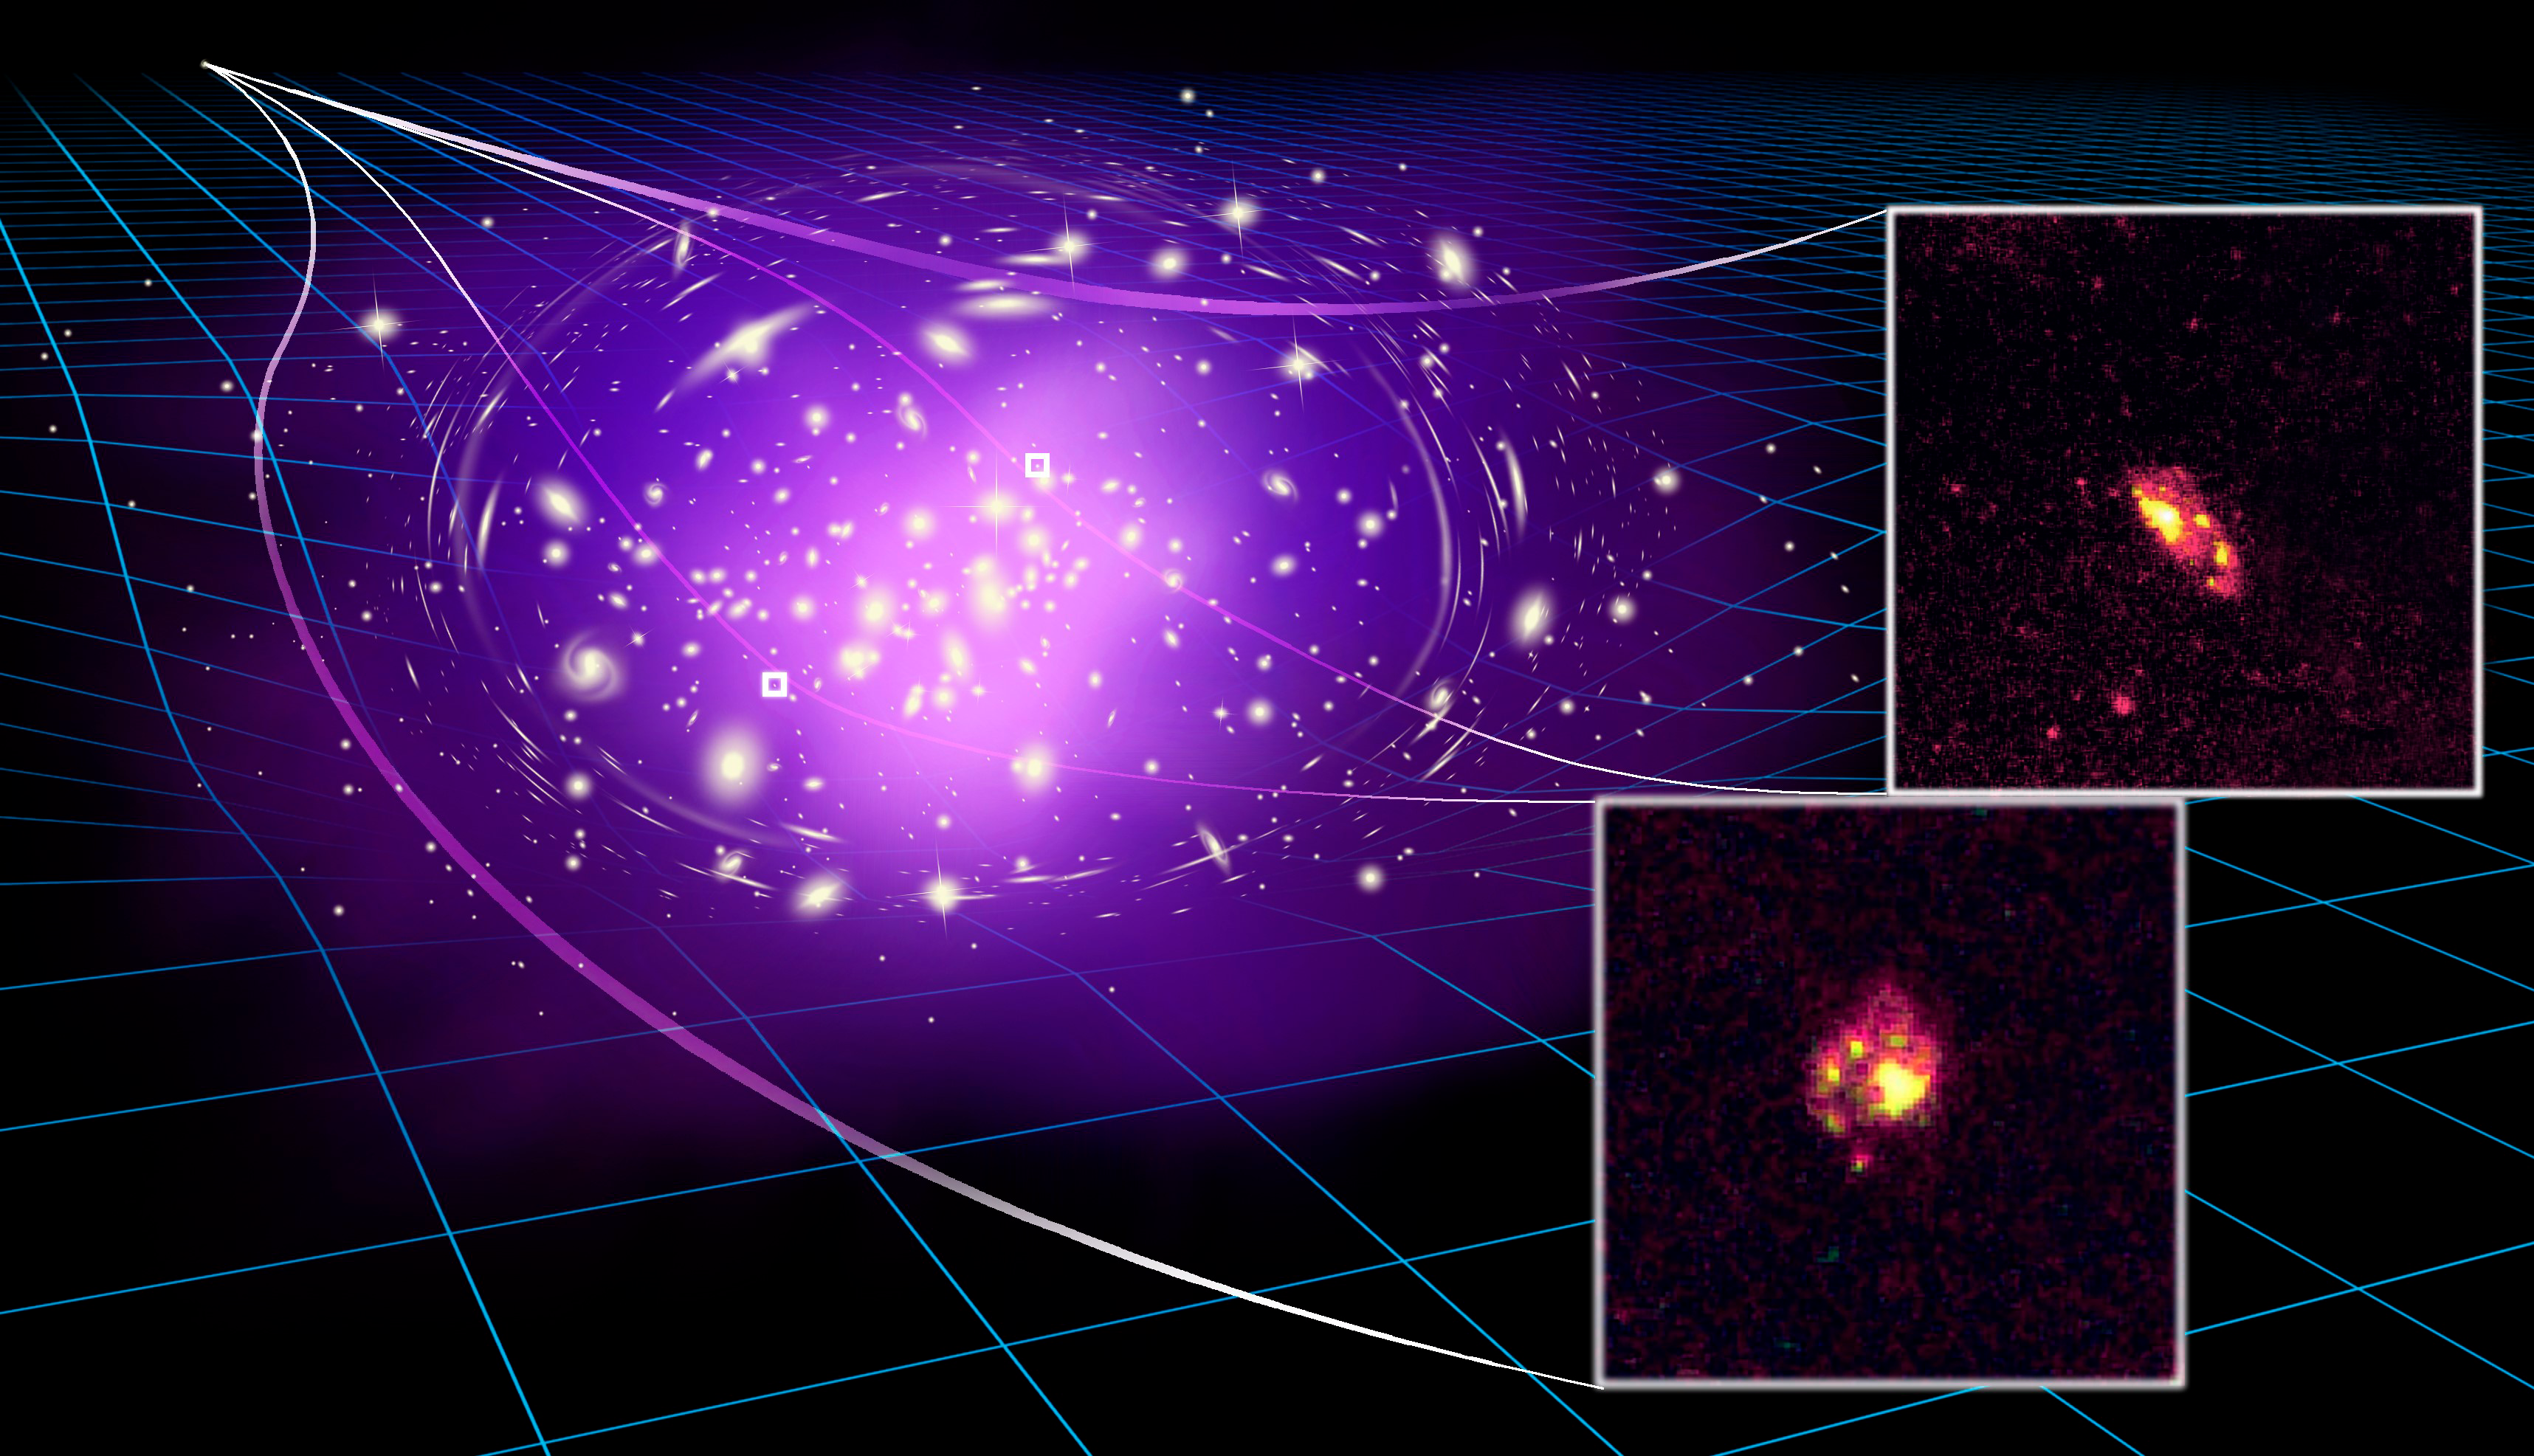

Gemini Observatory Confirms Spiral Nature of Extremely Distant Lensed Galaxy

The massive galaxy cluster bends the light of the most ancient spiral galaxy behind it, producing two highly magnified images that allow astronomers to study the spiral structures in great details.

Credit: James Josephides.